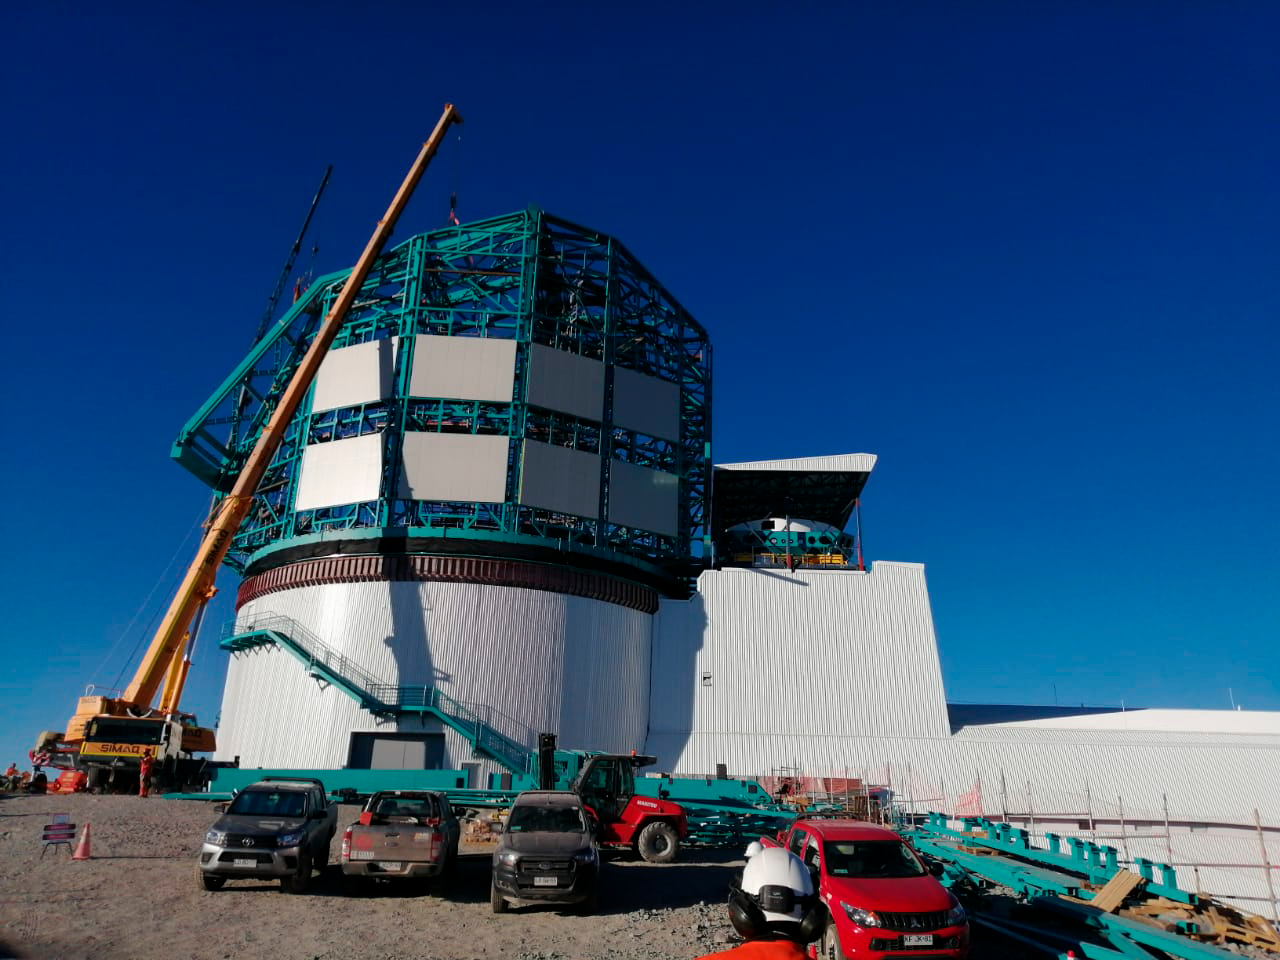

M1M3 assembly in the Pflow lift

In this photo, the integrated M1M3 mirror, cell, and cart can be seen under the raised roof of the vertical platform lift, to the right of the dome. On Cerro Pachón, the Primary/Tertiary Mirror (M1M3) surrogate has been integrated with the M1M3 cell on the transport cart in the LSST Summit Facility building. The surrogate is a steel structure that simulates the mass and center of gravity of the glass M1M3 mirror, and it will be used for testing of the mirror support and control system during integration of the M1M3 Mirror cell assembly, as well as initial on-telescope testing.

Credit: Rubin Observatory/NSF/AURA